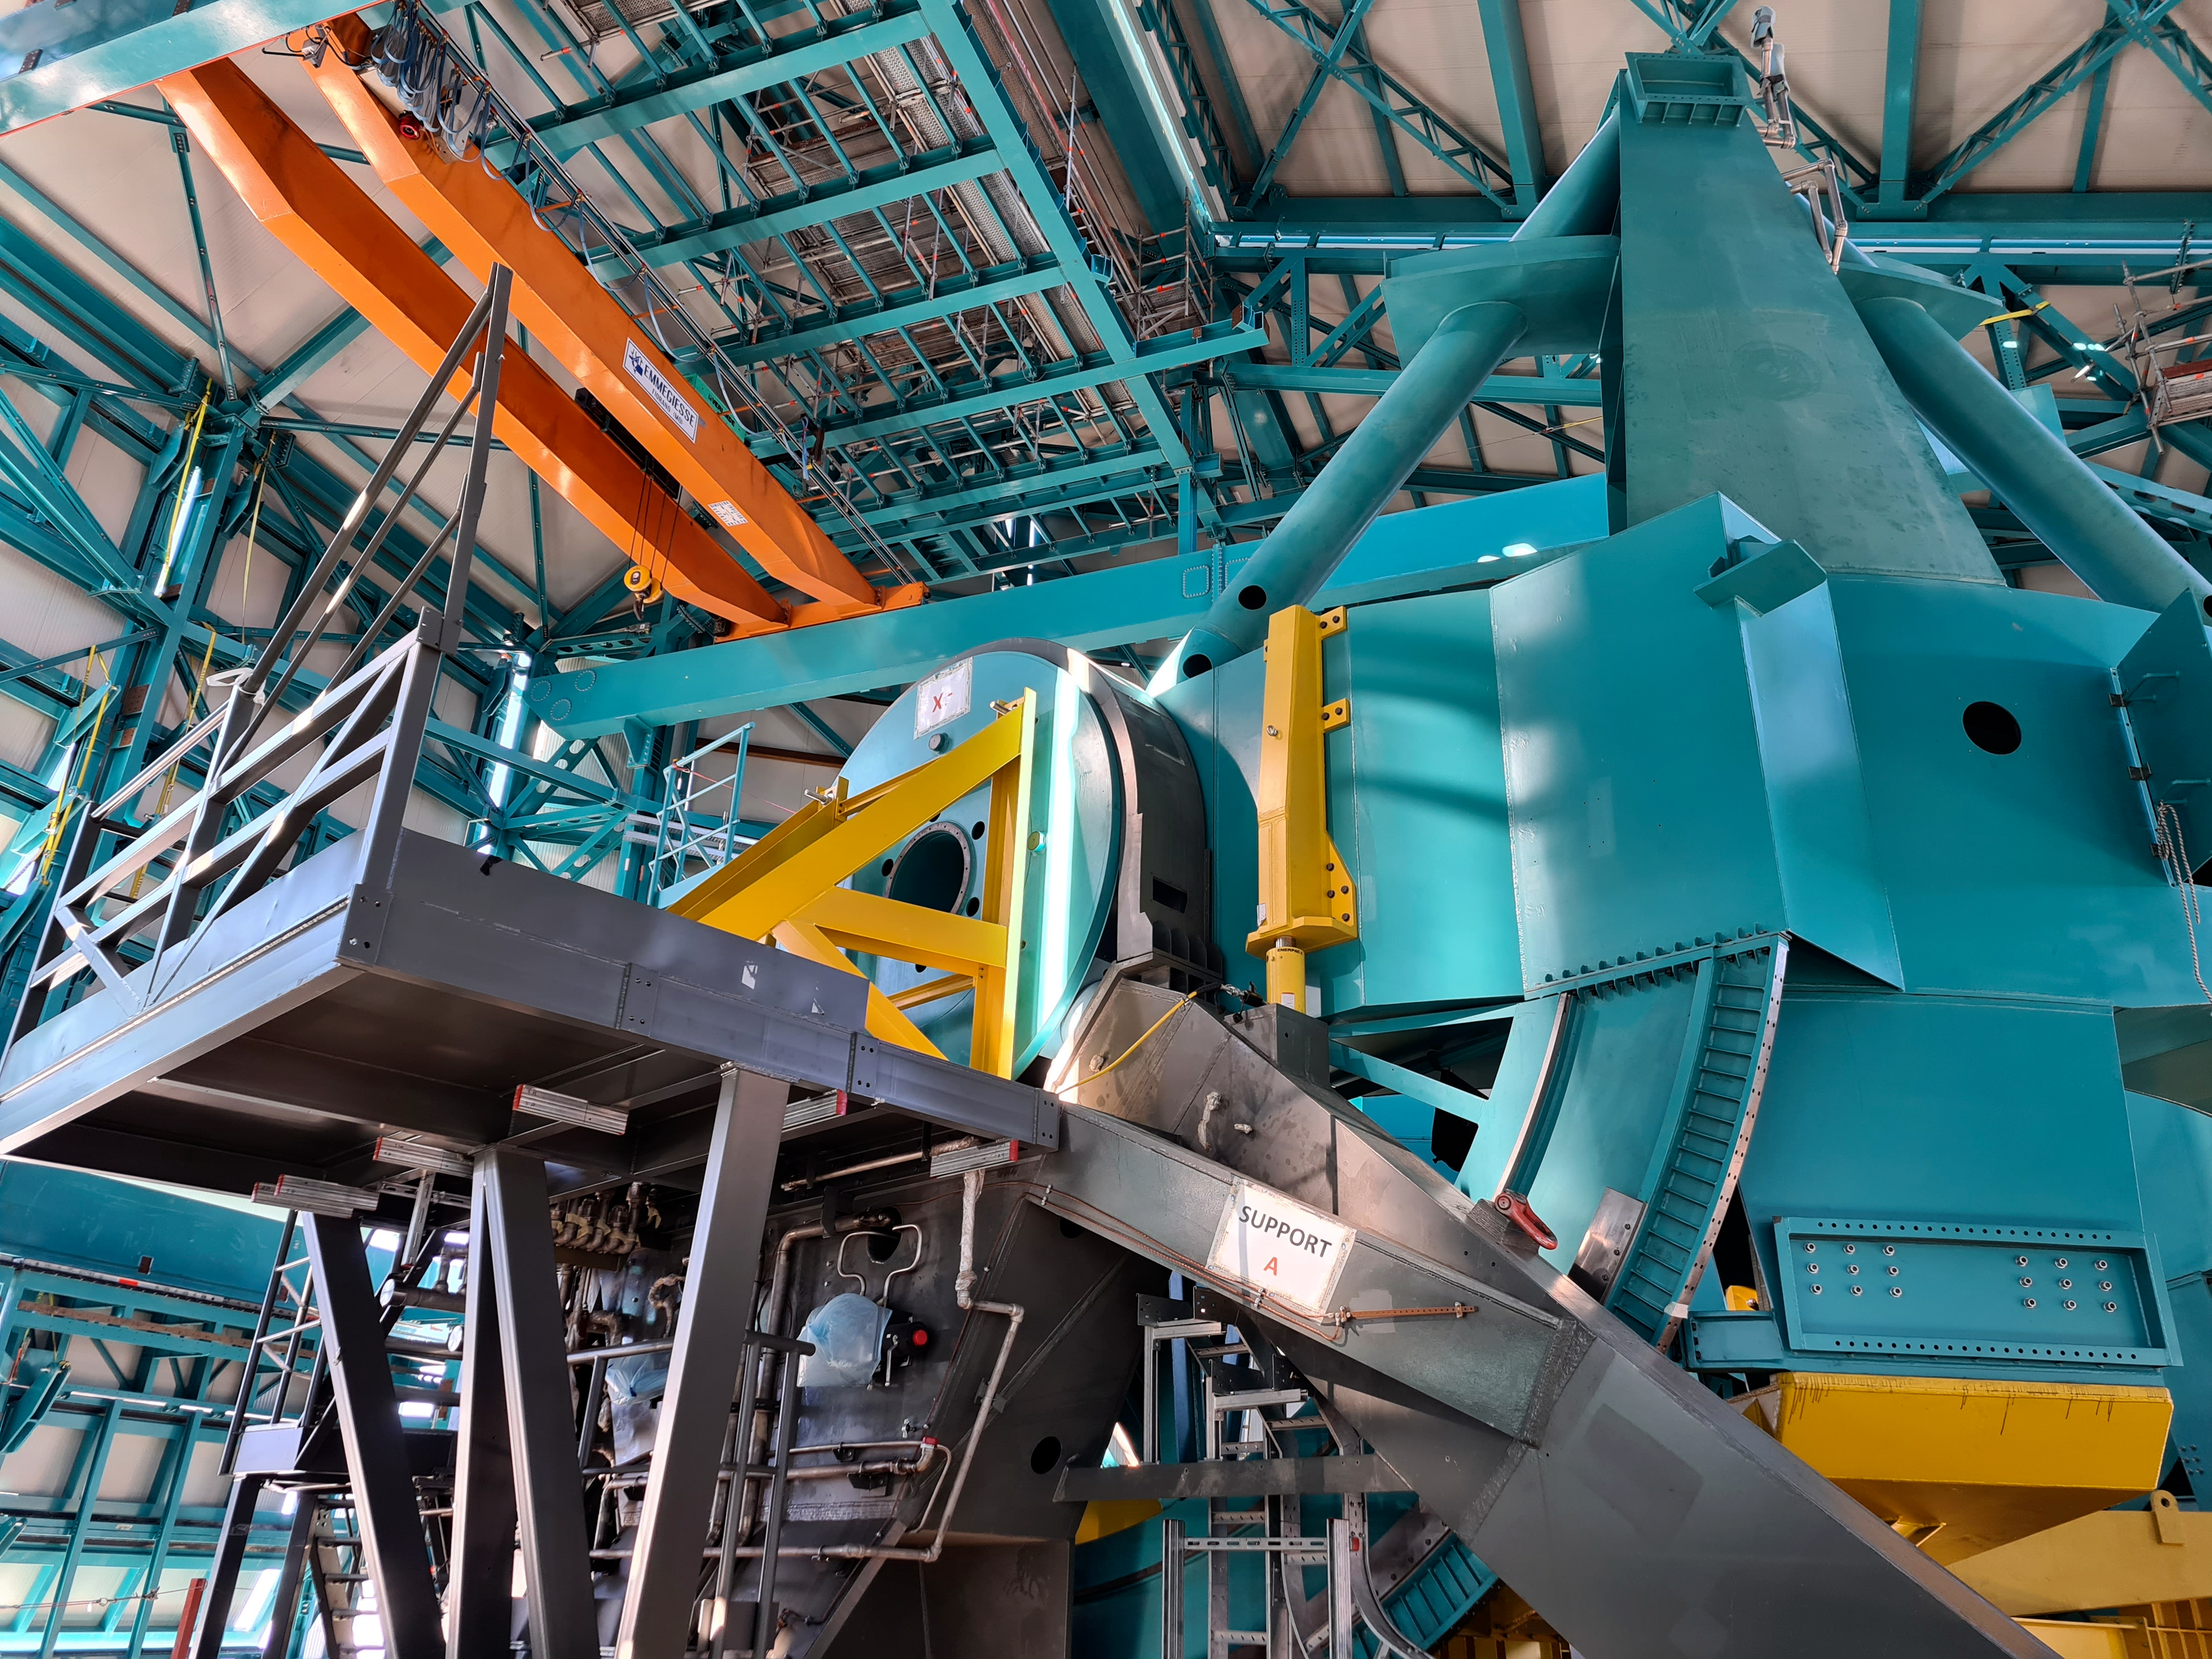

Rubin Observatory Dome

The full team (10 people) from the Telescope Mount Assembly (TMA) contractor UTE/Asturfeito is now working on the summit, and formal daily meetings are being held to coordinate TMA and Dome work. The top-end support piers have been installed on the base ring of the TMA using the dome assembly crane and the interior bridge crane. A 500-ton crane, as well as a 100-ton crane to assemble it and to stage materials, have also arrived on-site in preparation for completing the assembly of the large and heavy parts of the TMA, expected to culminate with the installation of the Top-End Assembly (TEA) during the week of February 22nd. The TEA, now with the M2 Hexapod and surrogate mass incorporated, is in final preparation for installation at the 3rd level of the Summit Facility.

Credit: Rubin Obs/NSF/AURA